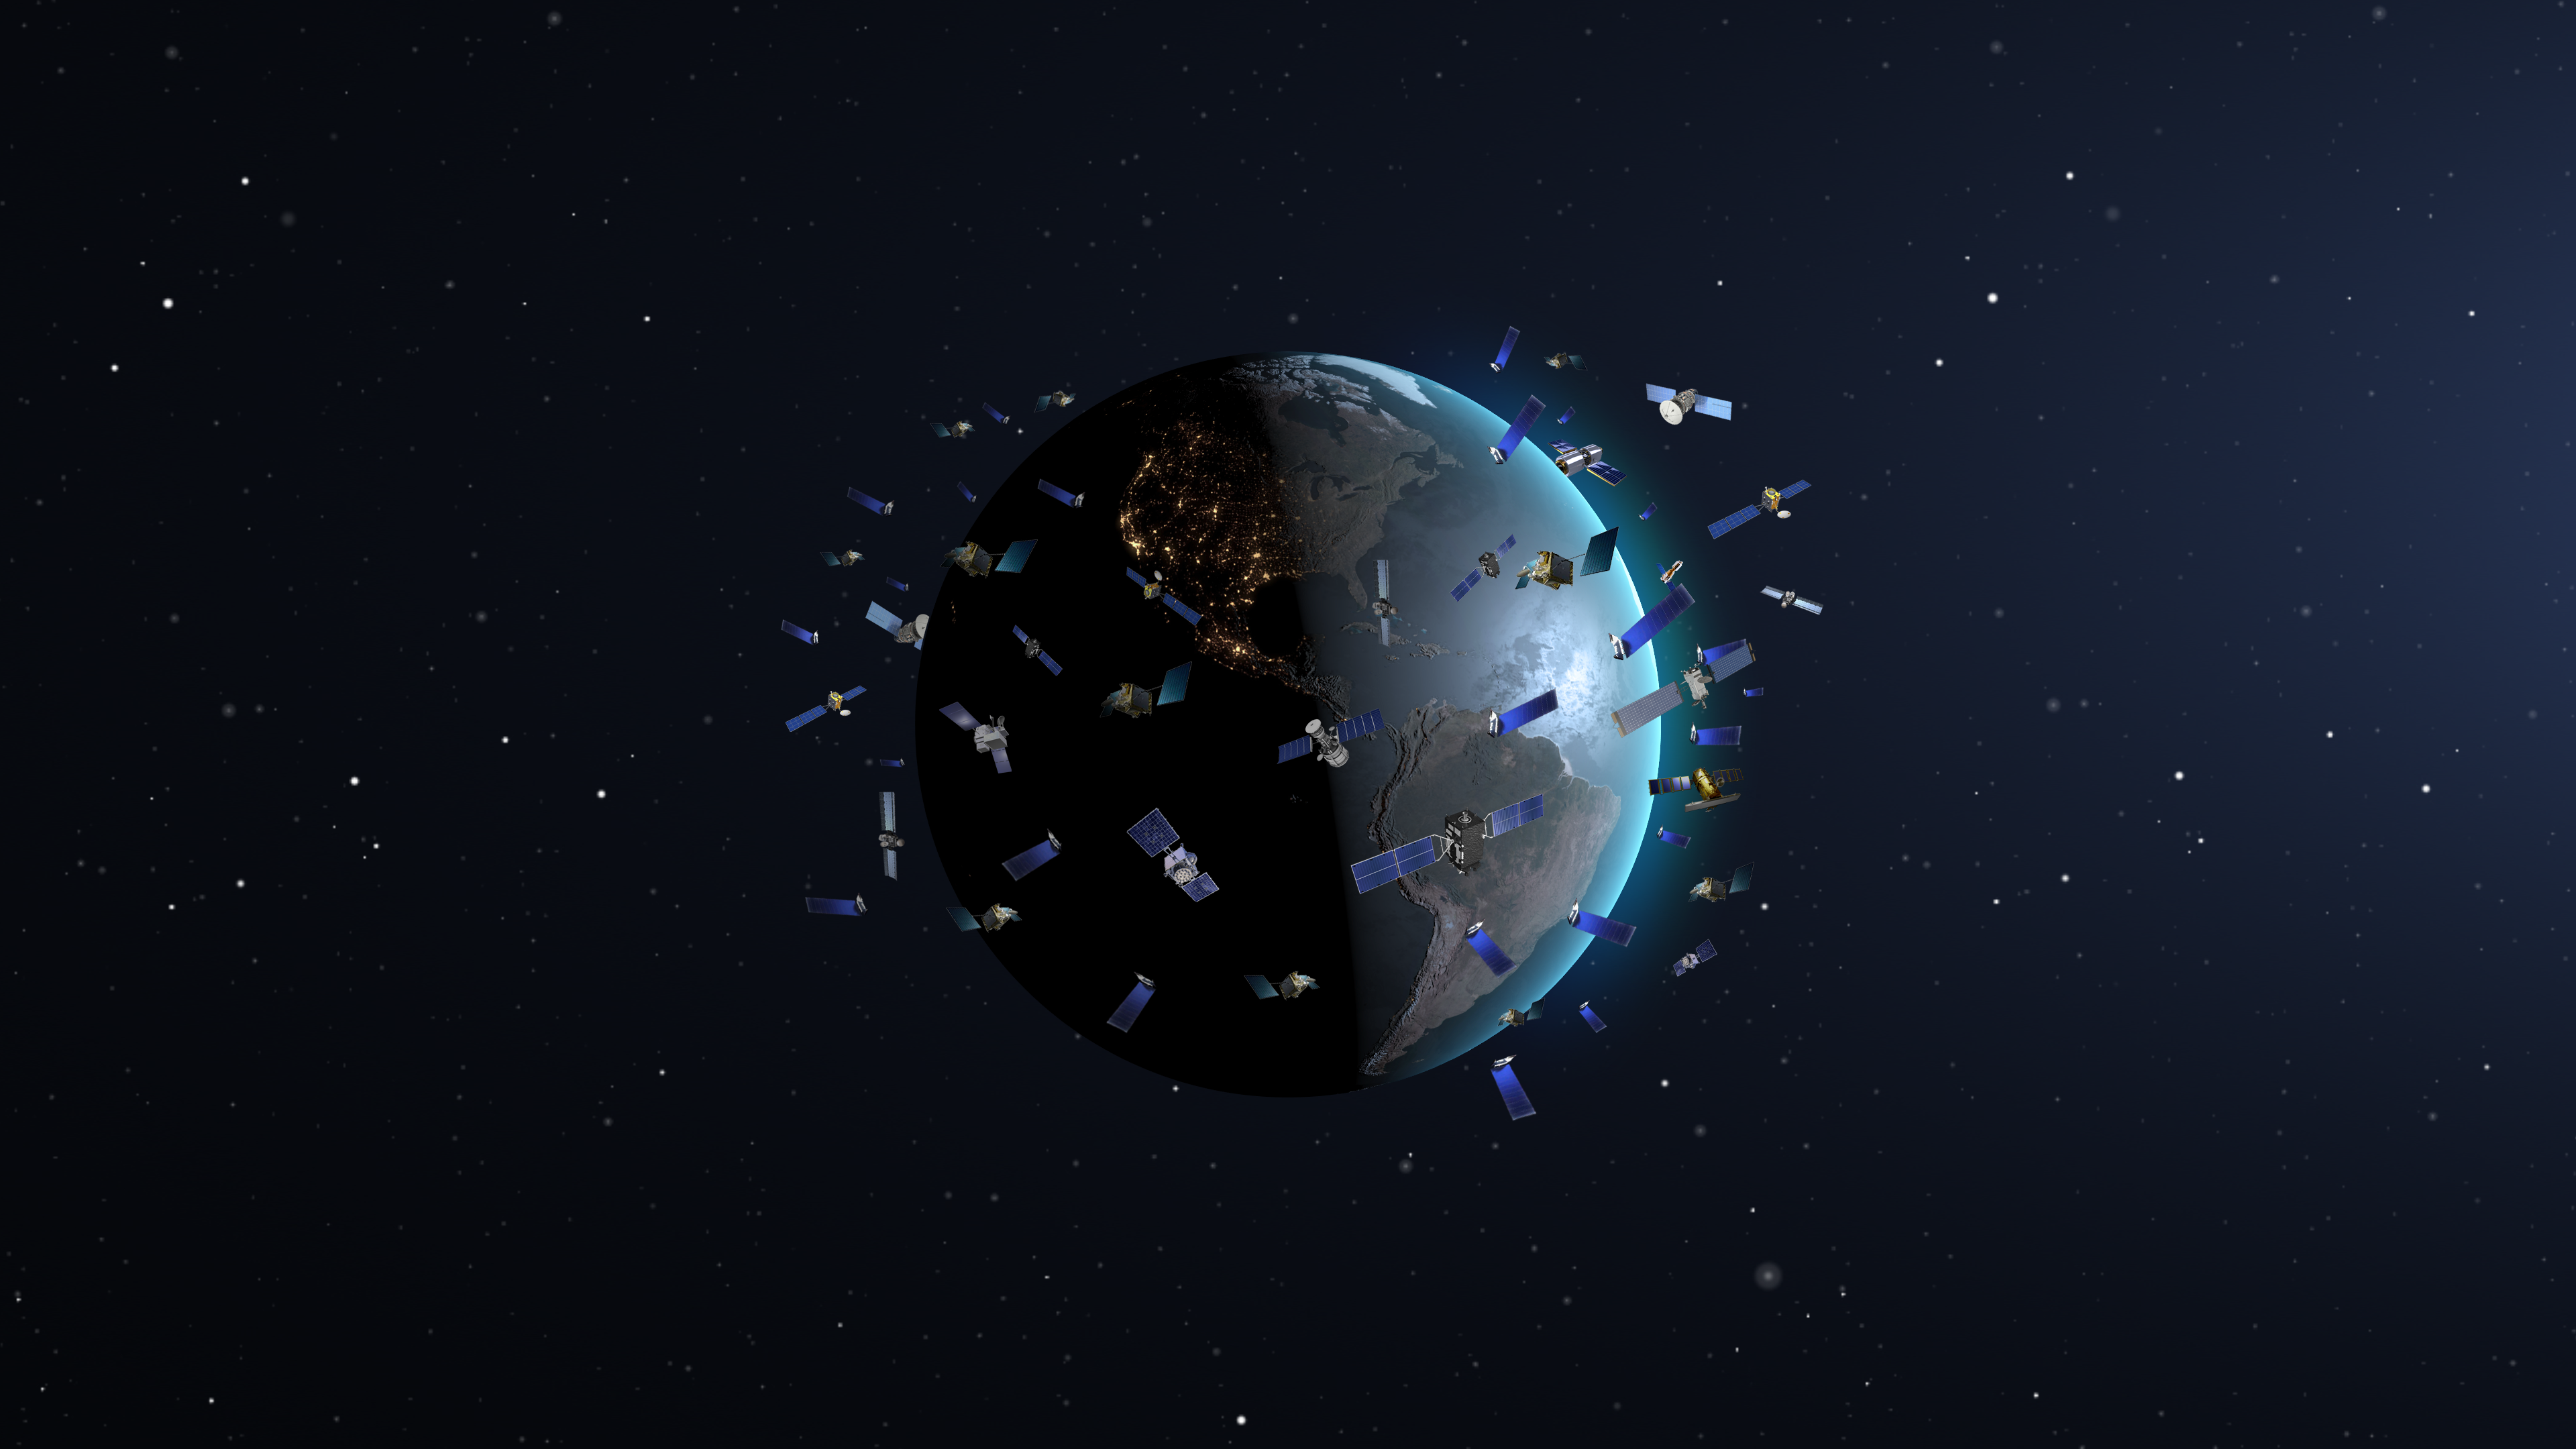

Constellation satellites in low Earth orbits (artist’s impression, not to scale)

In May 2019 SpaceX launched its first batch of 60 Starlink communication satellites, which surprised astronomers and lay people with their appearance in the night sky. Astronomers have only now, a little over a year later, accumulated enough observations of constellation satellites like those being launched by SpaceX and OneWeb and run computer simulations of their likely impact to thoroughly understand the magnitude and complexity of the problem. This research informed the discussion at the Satellite Constellations 1 (SATCON1) workshop and led to recommendations for observatories and constellation operators. The SATCON1 report concludes that the effects on astronomical research and on the human experience of the night sky range from “negligible” to “extreme.”

Credit: NOIRLab/NSF/AURA/P. Marenfeld